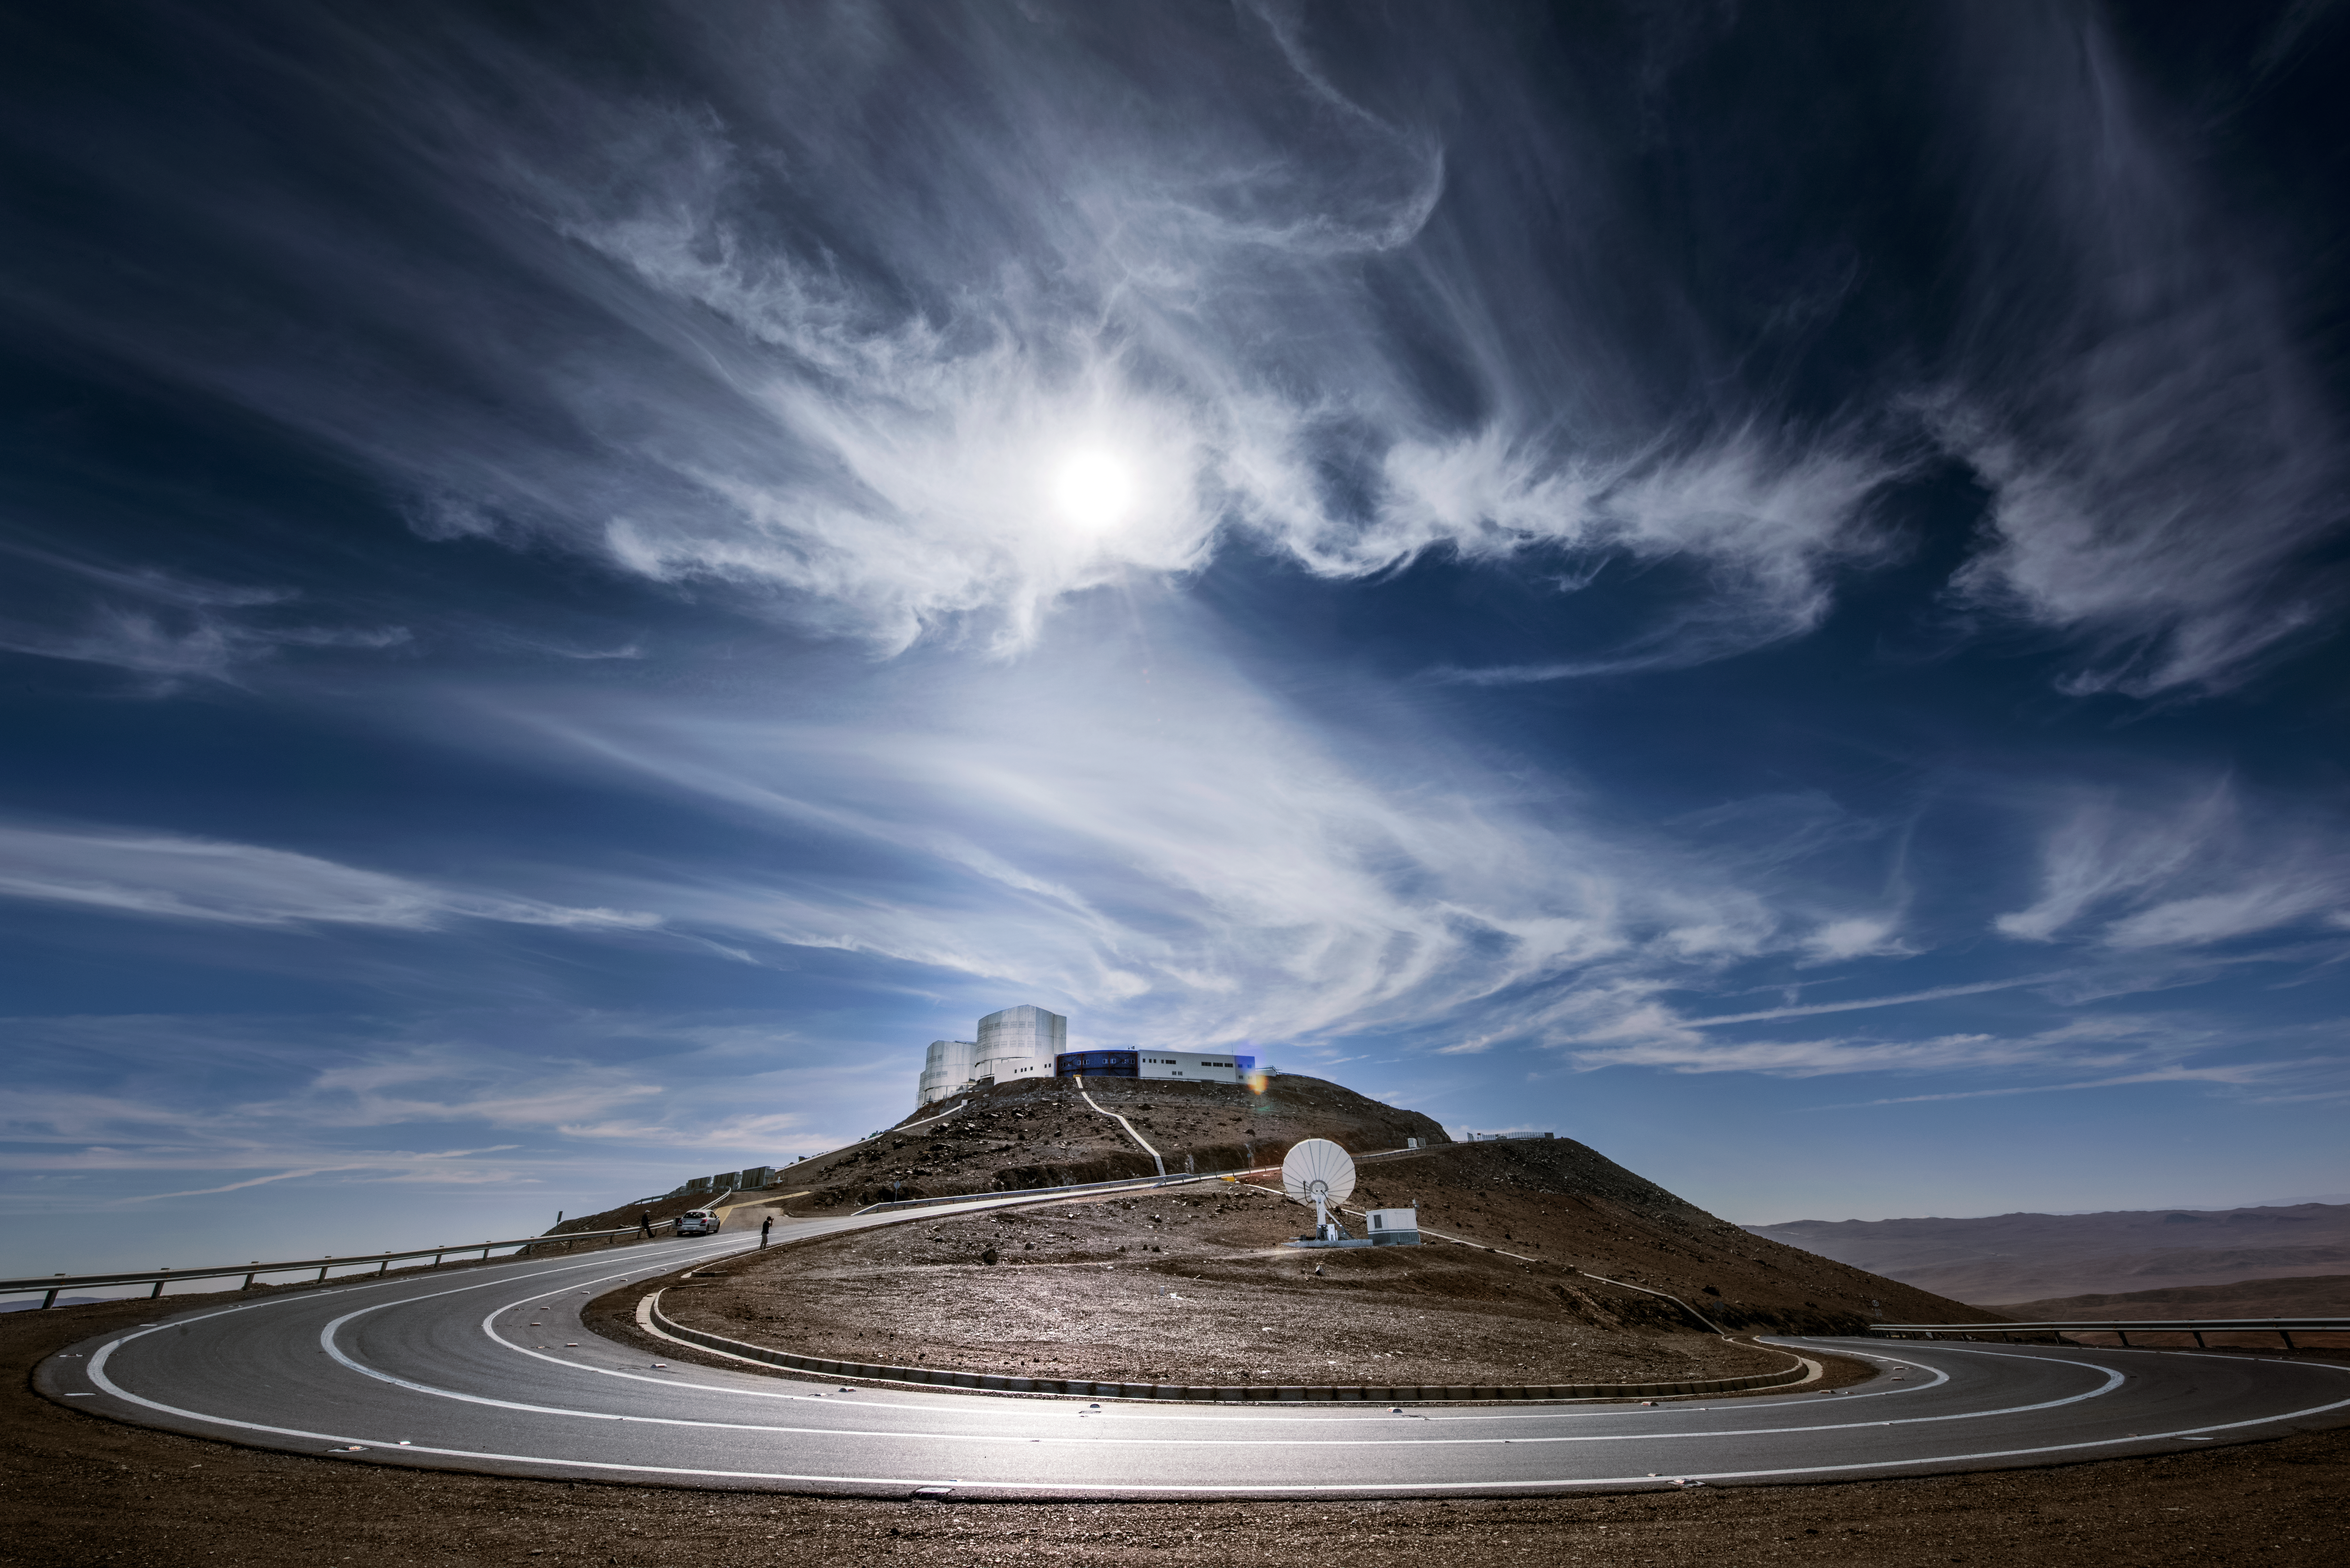

Road to Paranal

The Sun reflects off a winding road leading up towards ESO's Very Large Telescope (VLT), part of ESO's Paranal Observatory located in northern Chile. Wispy, high altitude clouds litter the blue skies above the observatory.

Credit: ESO/A. Ghizzi Panizza (www.albertoghizzipanizza.com)